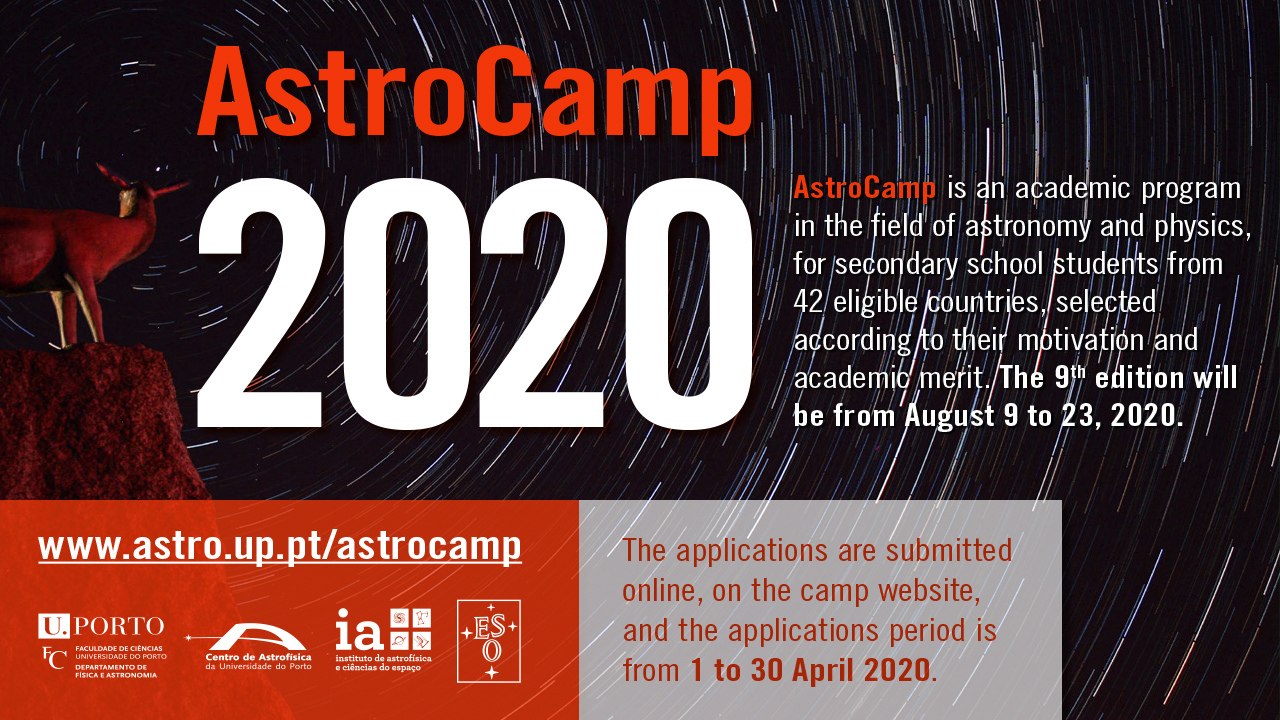

Astrocamp poster

Astrocamp poster.

Credit: CAUP/ESO